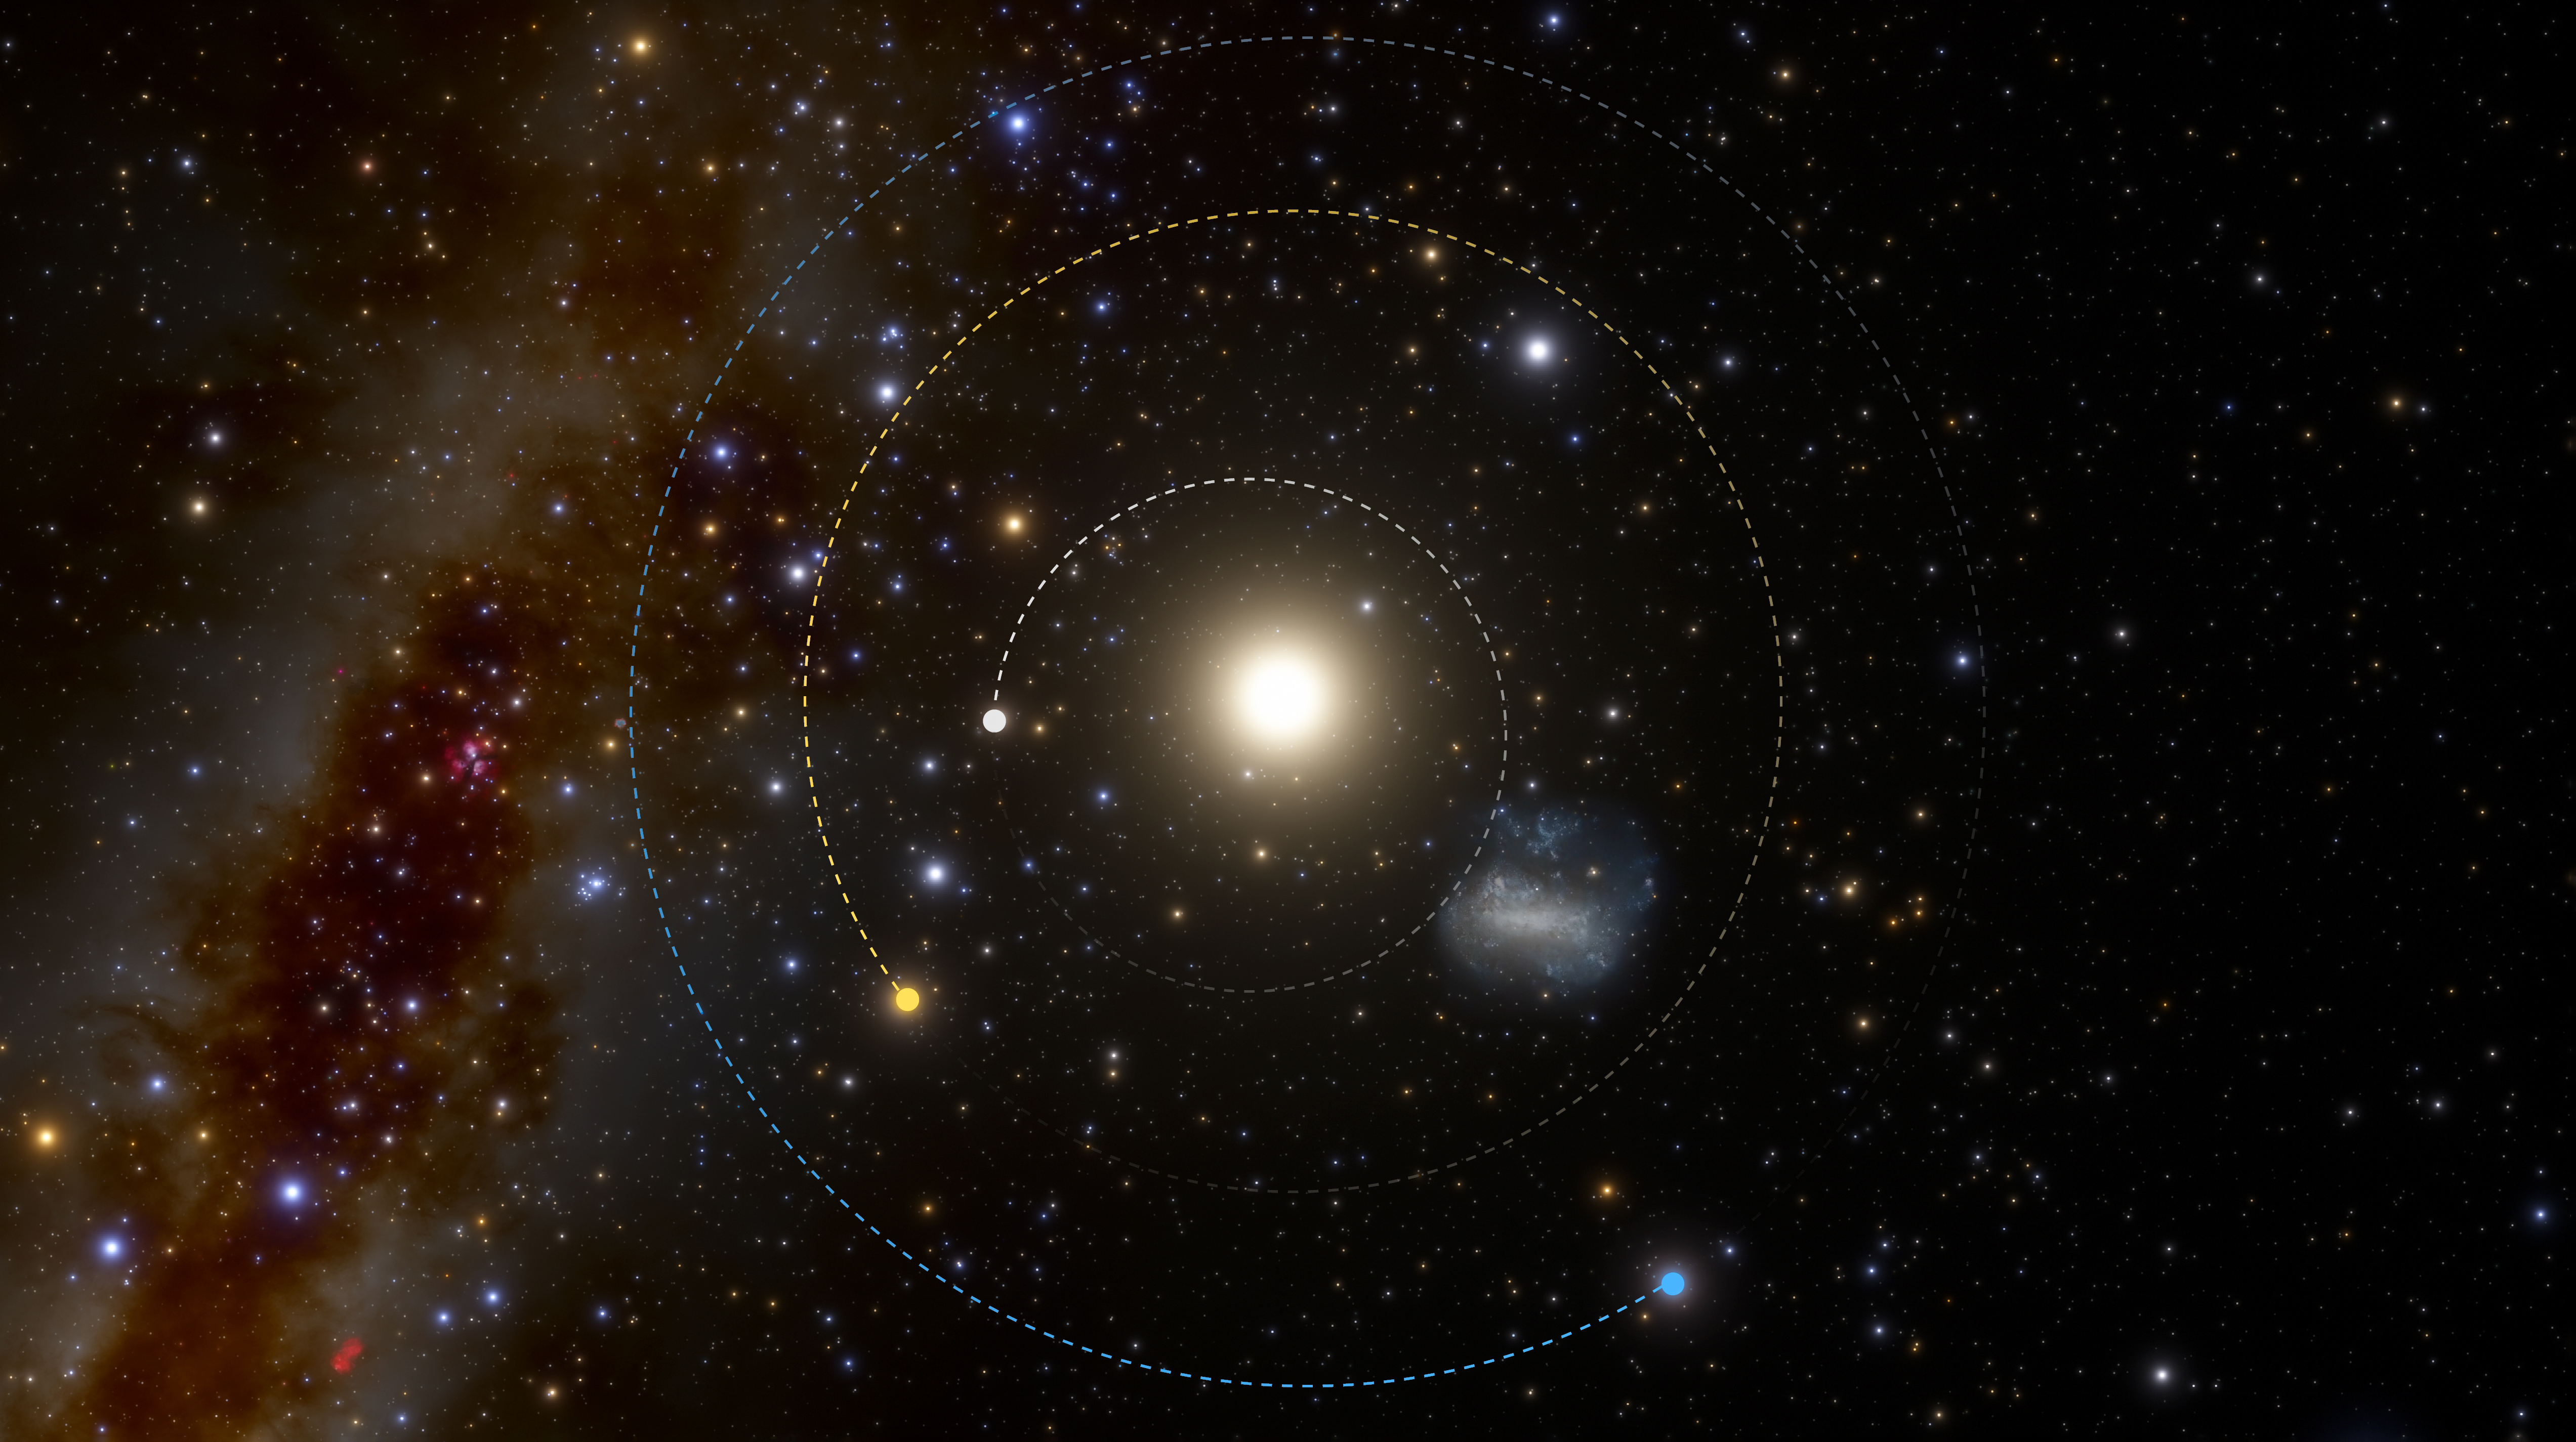

The unusually short orbit of 2021 PH27 (no annotations)

The fastest asteroid in the Solar System has been discovered at NOIRLab’s CTIO using the powerful 570-megapixel Dark Energy Camera (DECam) in Chile — the Sun’s new nearest neighbor. The illustration shows the locations of the planets and asteroid on the discovery night of 13 August 2021, as they would be seen from a vantage point above the Solar System (north).

Credit: CTIO/NOIRLab/NSF/AURA/J. da Silva (Spaceengine)